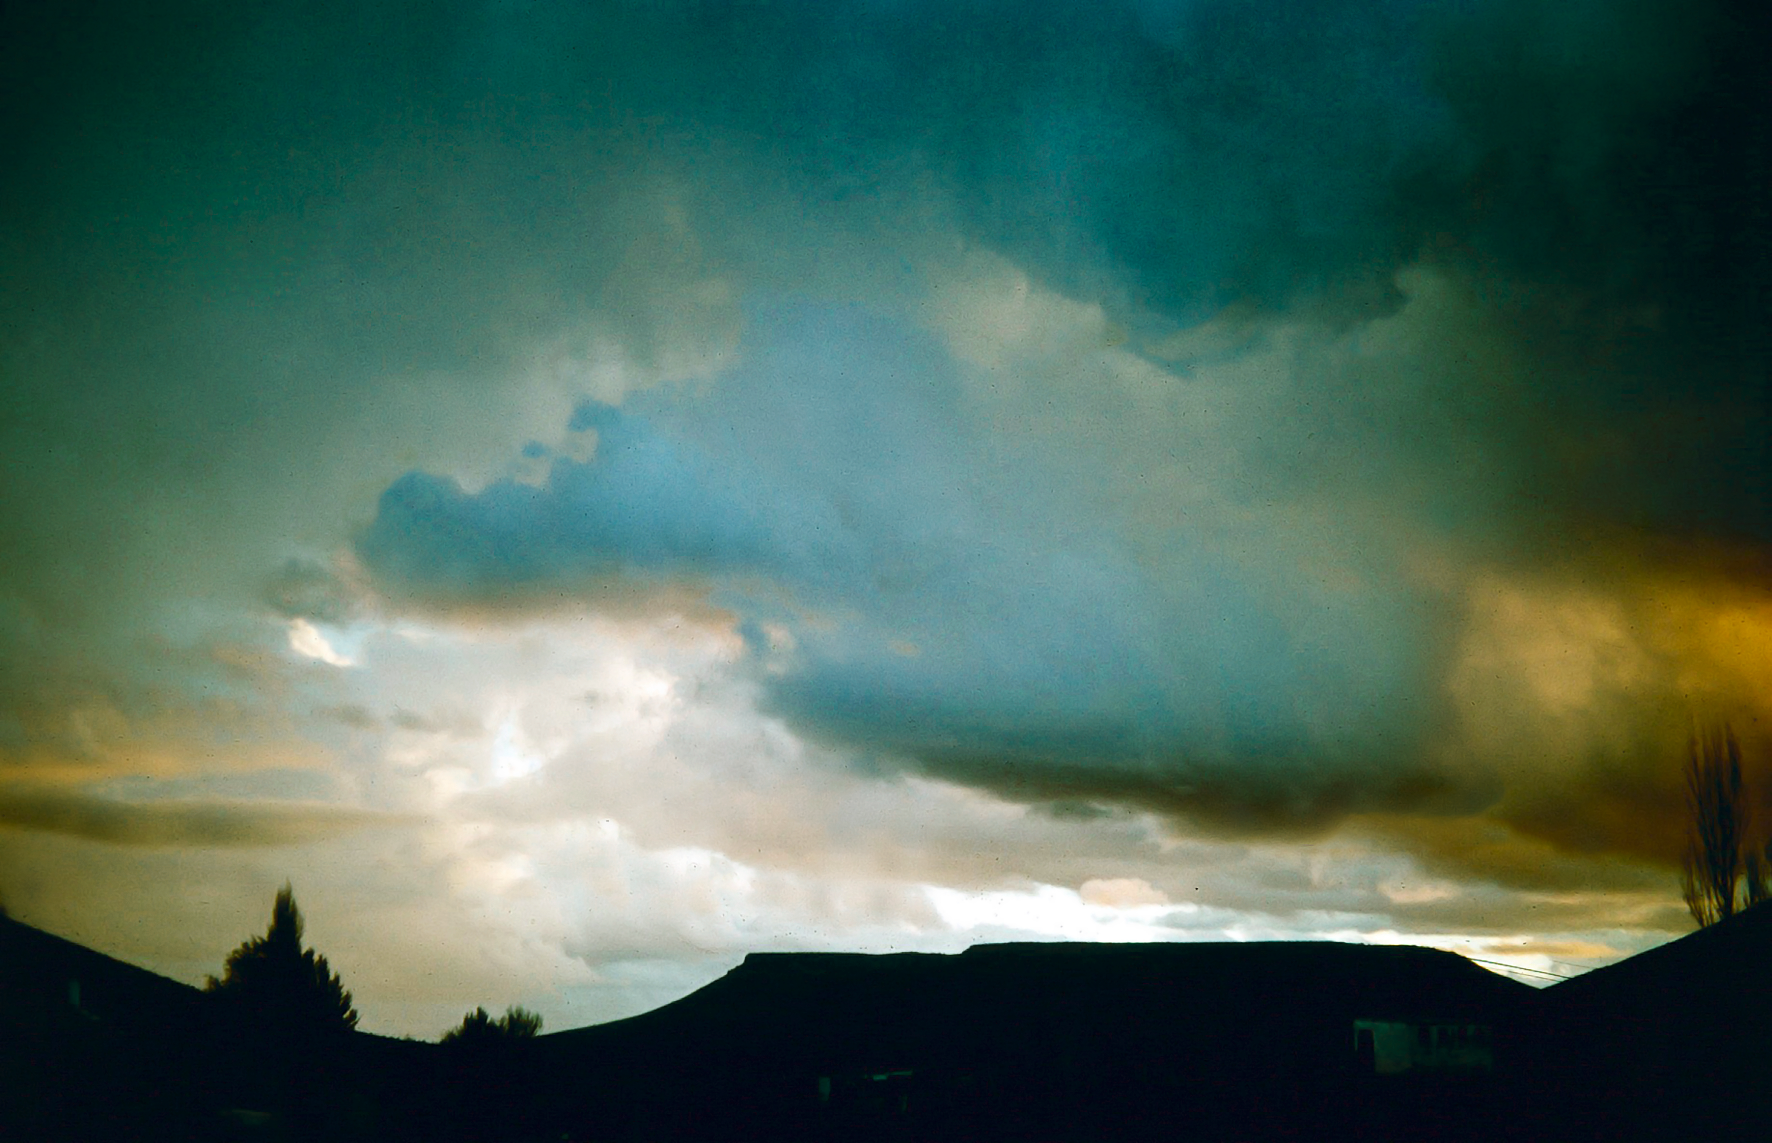

Dramatic sky above the Table Mountain

Image from ESO’s testing expedition in the early 1960s, at the Table Mountain observing site in South Africa.

Credit: ESO/J.Doornenbal